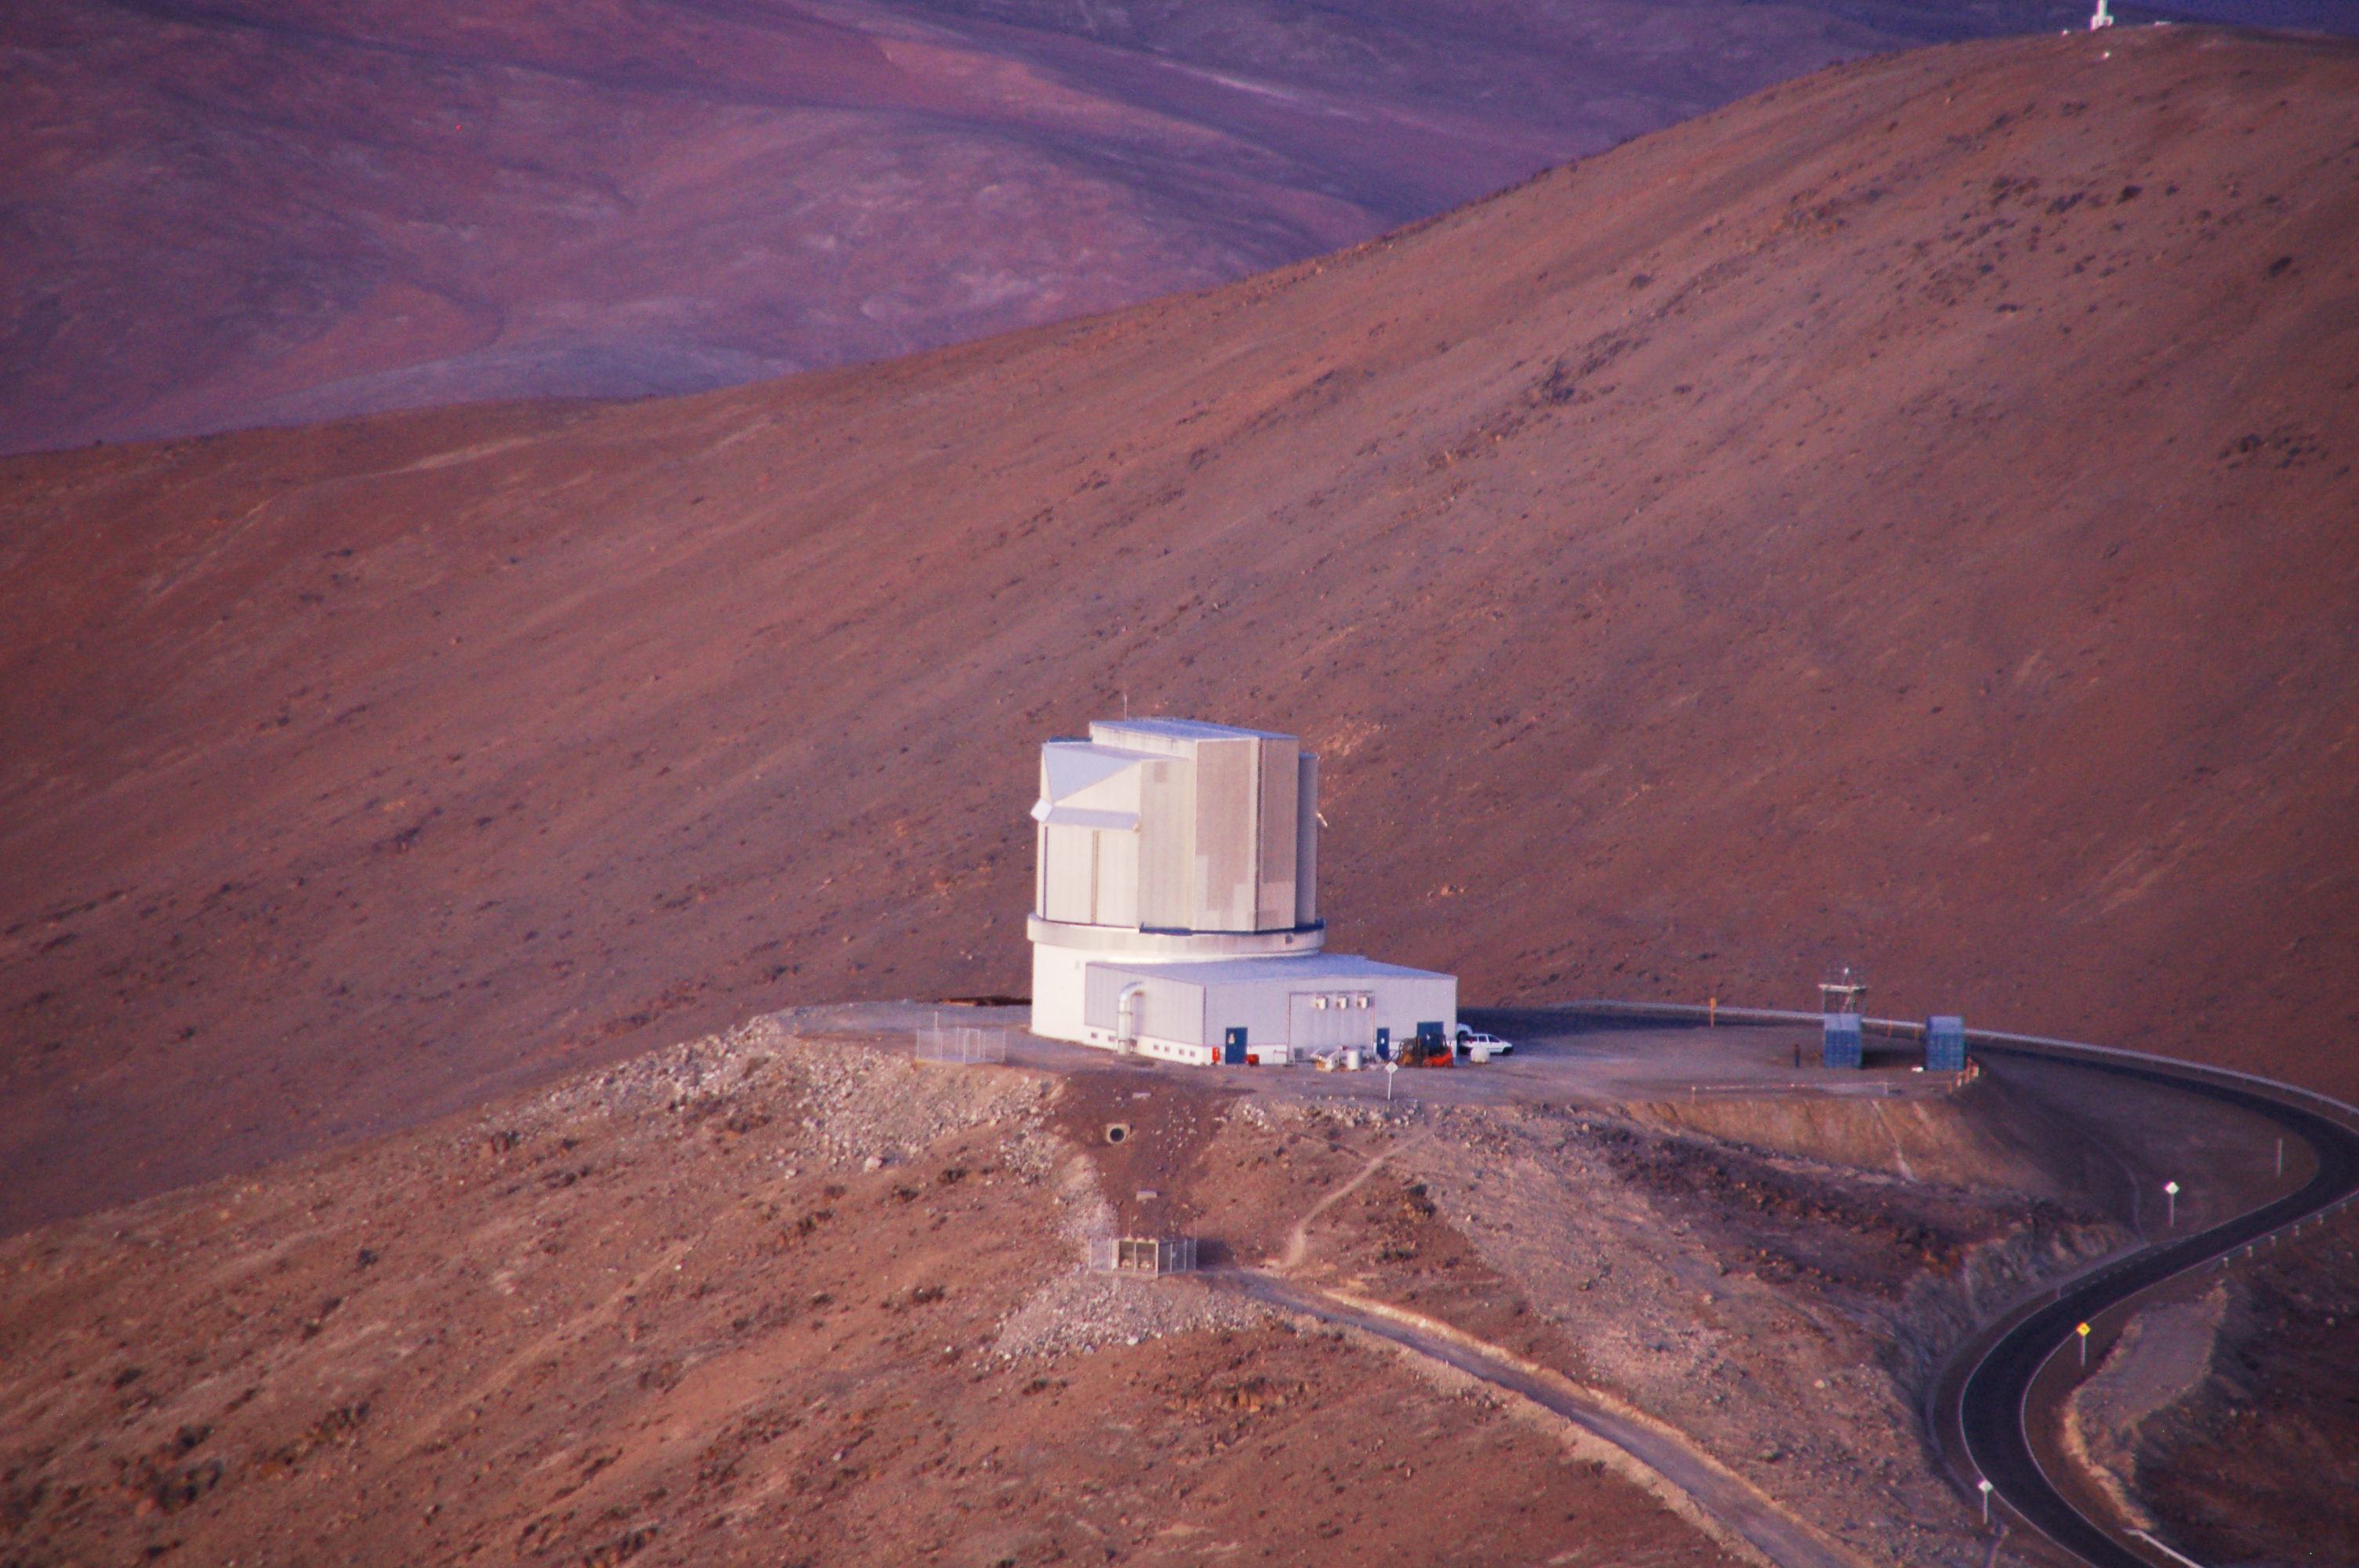

VISTA from above

The Visible and Infrared Survey Telescope for Astronomy (VISTA) seen from above at its site on Cerro Paranal in Chile near the Very Large Telescope (VLT). VISTA has a main mirror that is 4.1 metres across, being by far the largest telescope in the world dedicated to surveying the sky at near-infrared wavelengths.

Credit: ESO